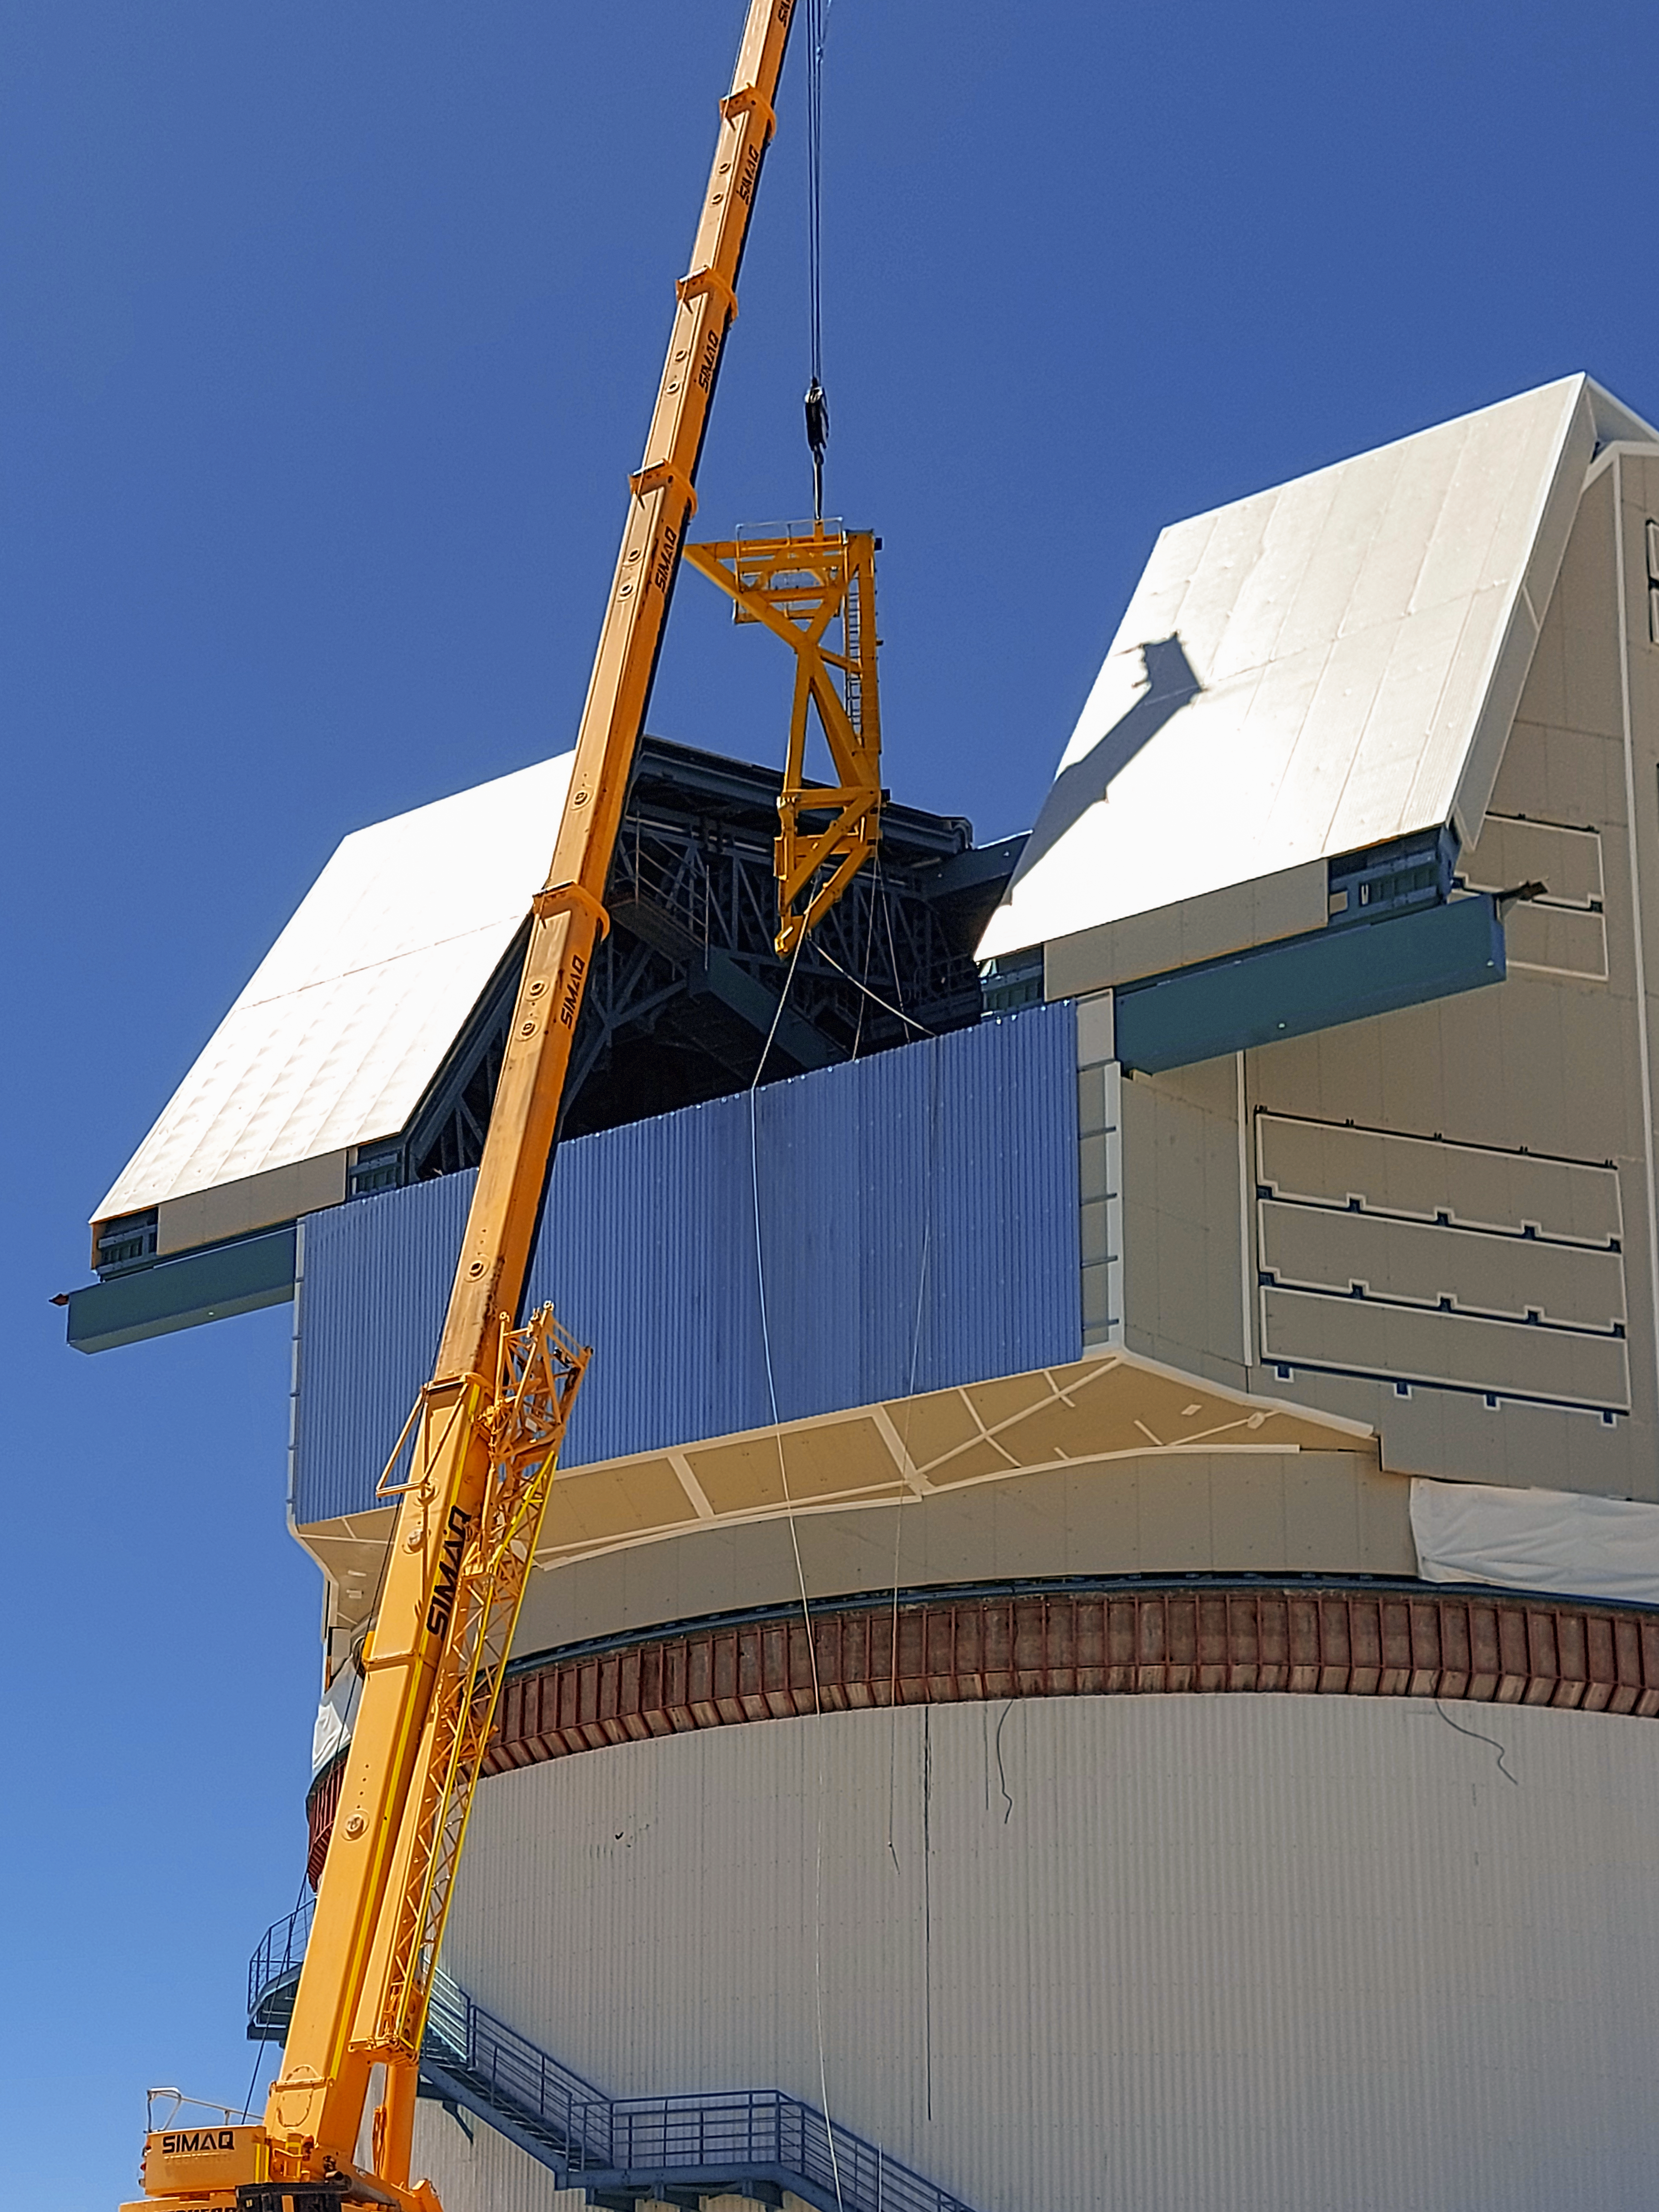

Assembling Rubin's Camera Lifter

On the summit in Chile, the Telescope Mount Assembly (TMA) Contractor UTE/Asturfeito is assembling a large lifting fixture that will be used to insert and extract the LSST Camera to and from the telescope during Operations. The first onsite use of that fixture is tentatively planned for the week of Nov. 8th to remove the currently installed camera mass simulator, and then reinsert it, in a test demonstration which will also help train Rubin staff. The detailed procedure for that maneuver was formally reviewed last week for safety, prerequisite conditions, and practical considerations. While this procedure was accomplished successfully at the TMA fabrication facility in Spain, it is a different challenge in the constrained space of the Rubin dome and utilizing the dome crane.

Credit: Vera C. Rubin Observatory/NOIRLab/AURA/NSF